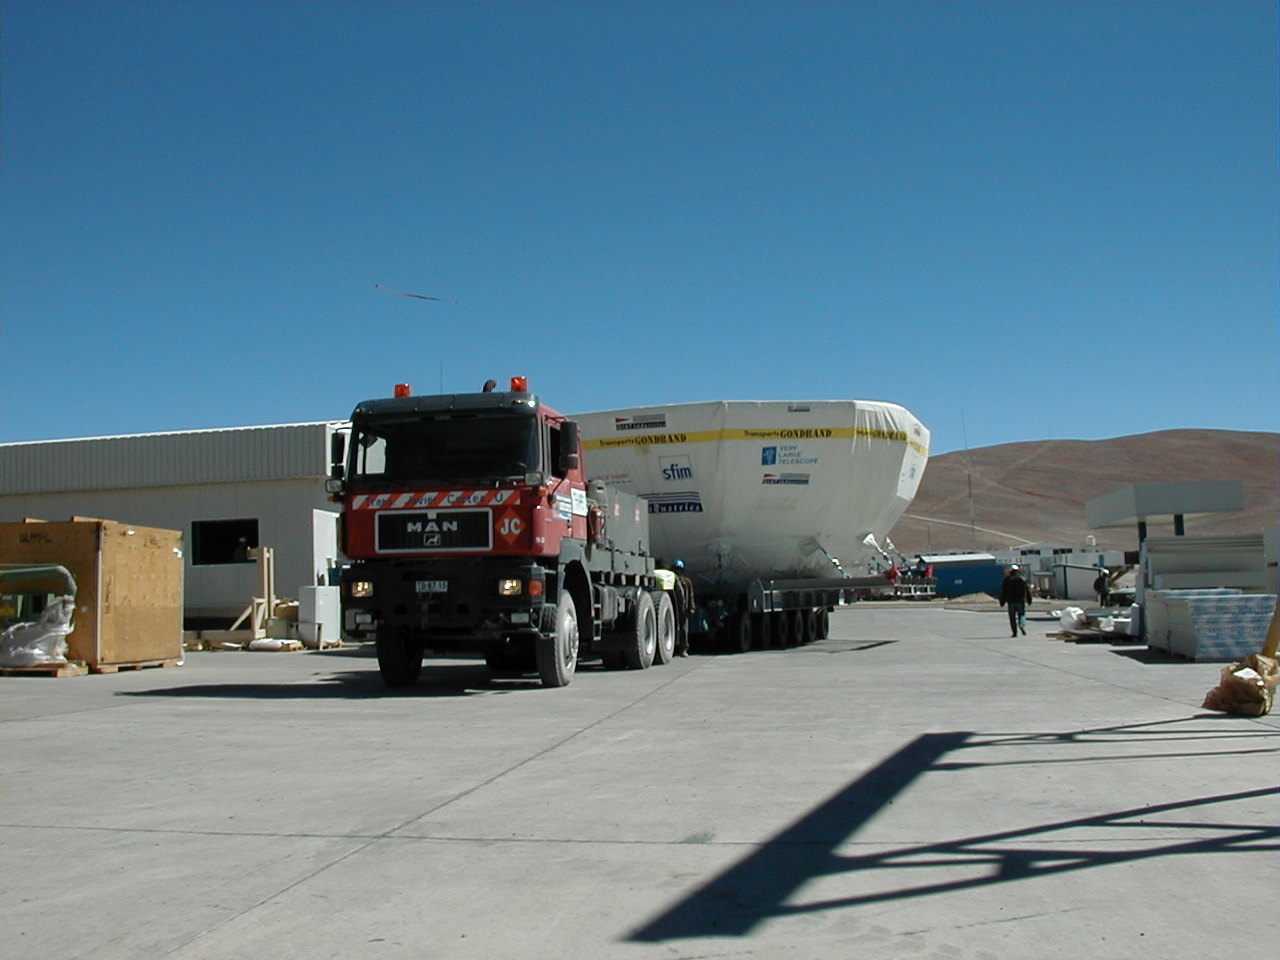

YEPUN M1 cell

The fourth M1 Cell (for YEPUN) in its protective cover arrives at Paranal, after a safe passage from Europe.

Credit: ESO